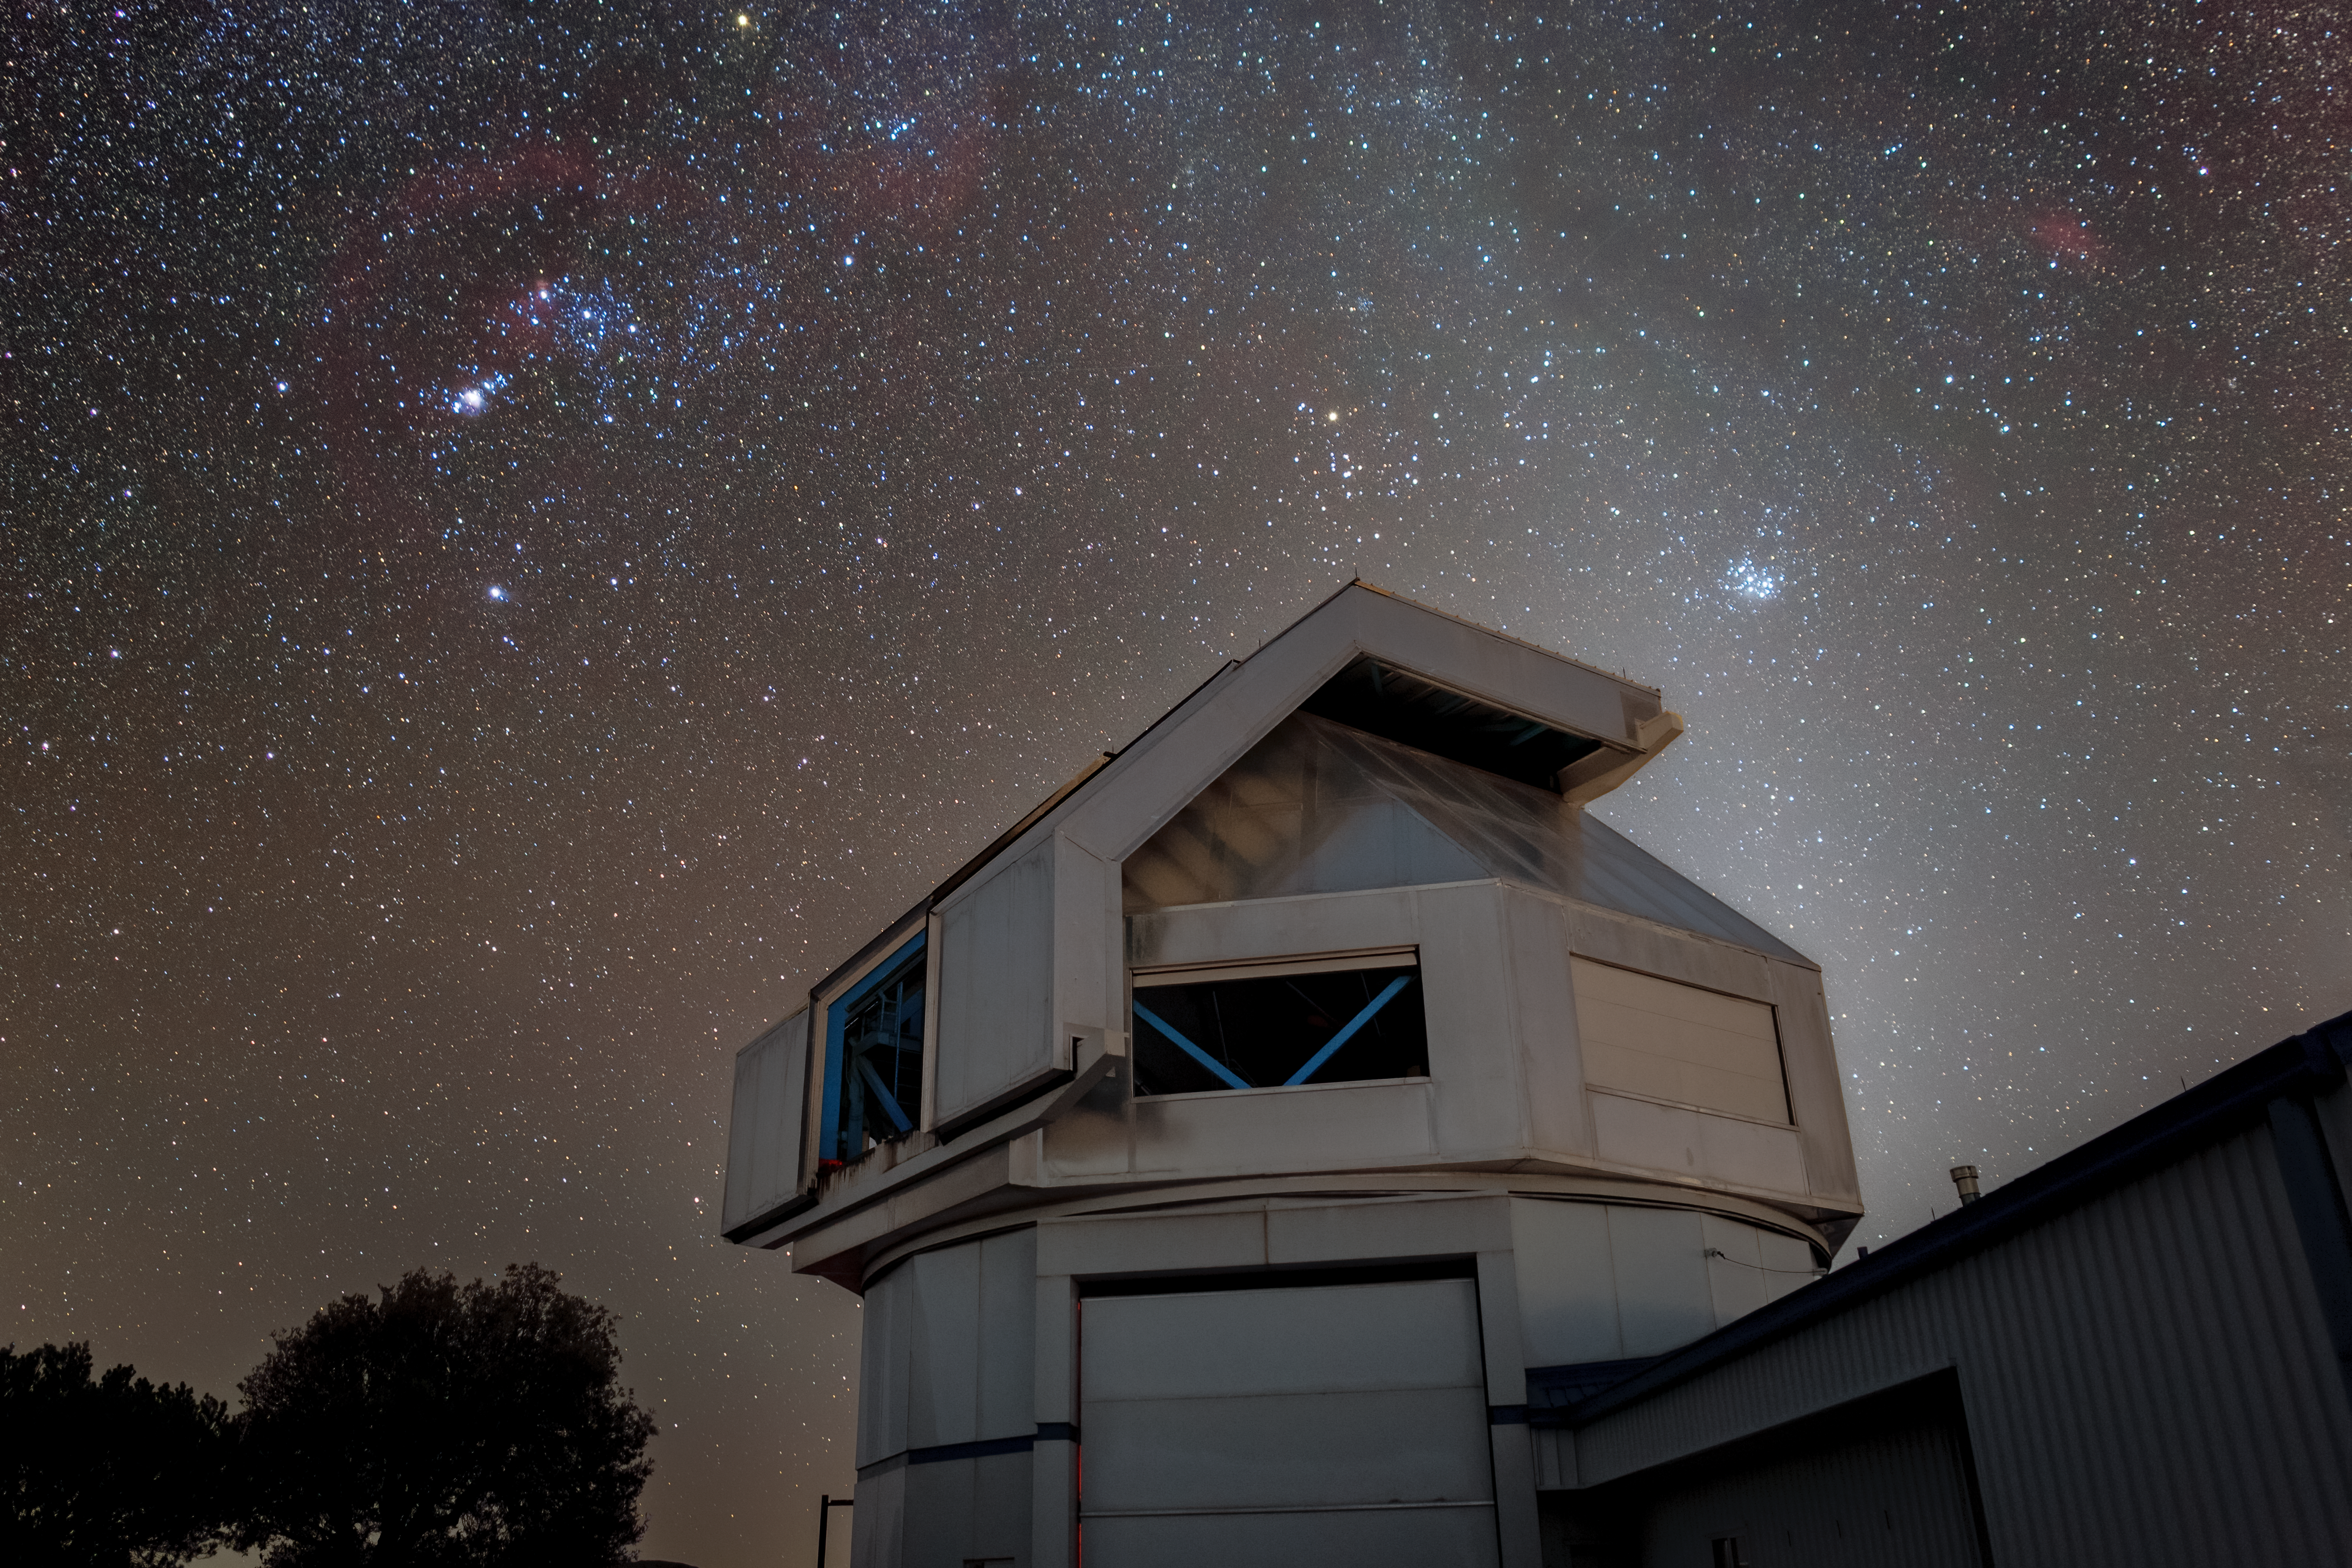

WIYN 3.5-meter Telescope

The WIYN 3.5-meter Telescope beneath a star-filled sky at Kitt Peak National Observatory (KPNO), a Program of NSF NOIRLab.

Credit: KPNO/NOIRLab/NSF/AURA/T. Matsopoulos